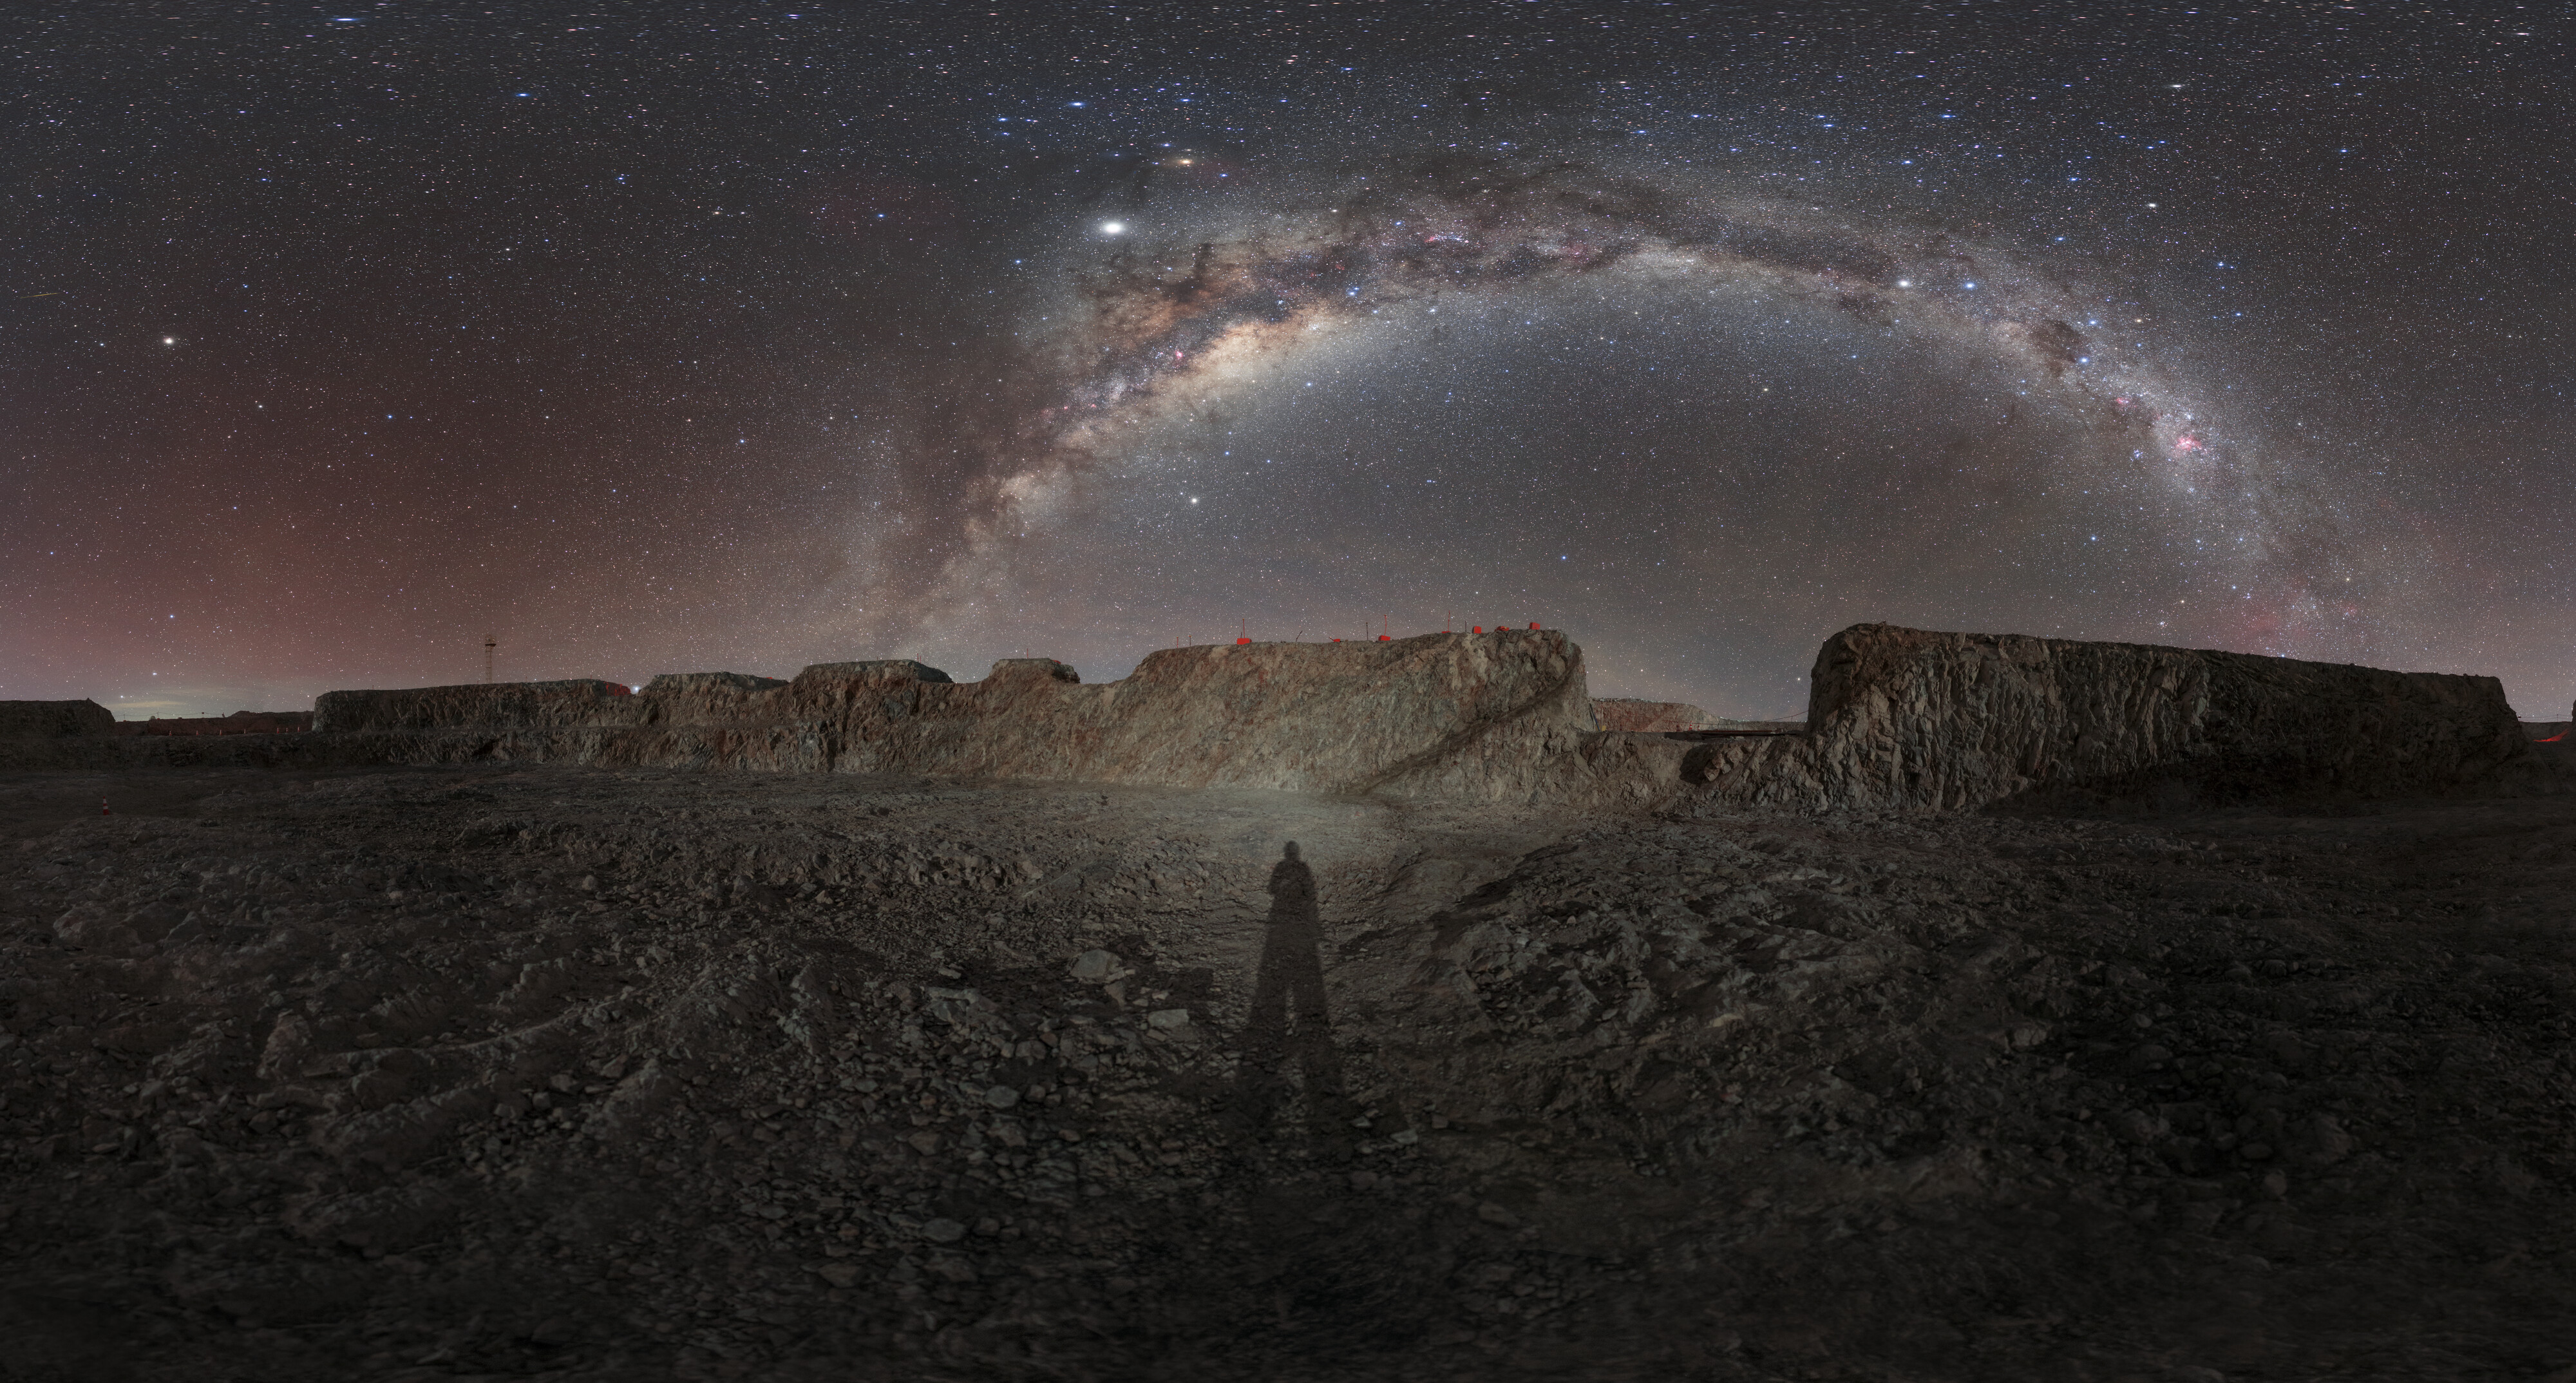

The Milky Way above the ELT site

This picture of the week showcases the night sky over the construction site for the Extremely Large Telescope. A beautiful array of stars and the hazy band of the Milky Way are clearly visible above the site. In order to see the Milky Way so distinctly, one must be in an area with low light pollution, such as the Chilean mountain Cerro Armazones, when there is little or no moonlight.

The ELT will be “the world’s biggest eye on the sky” when it begins operating. With a 39-metre primary mirror, the ELT will search the sky in the optical and near-infrared wavelength regions for new exoplanets, specifically Earth-like planets in orbit around other stars. The ELT will also be able to perform a kind of “stellar archaeology,” answering fundamental questions about how planets, primordial stars, primordial galaxies and black holes form and evolve.

Perhaps the most exciting goal of the ELT is the possibility of making a direct measurement of the acceleration with which the Universe is expanding. Astrophysicists have known that the Universe is expanding for decades, meaning that the distances between galaxies are increasing. We now think this expansion is accelerating and to directly measure this acceleration would vastly increase humanity’s understanding of our Universe.

This image was created as part of the ESO Cosmic Gems programme, an outreach initiative to produce images of interesting, intriguing or visually attractive objects using ESO telescopes, for the purposes of education and public outreach. The programme makes use of telescope time that cannot be used for science observations. All data collected may also be suitable for scientific purposes, and are made available to astronomers through ESO’s science archive.

Credit: ESO/P. Horálek